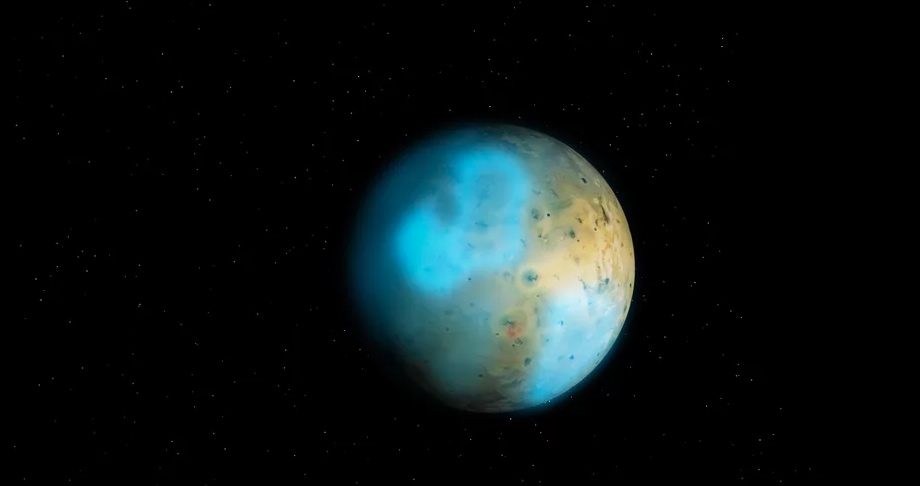

Animation of Expected Atmosphere on Io

Jupiter's moon, Io, might be expected to have a thicker atmosphere on the sunny side and thin atmosphere on the night side, with the dramatic temperature shifts causing dramatic winds. Reality, however is much different. Find out more here:.

Credit: Alexandra Angelich (NRAO/AUI/NSF); Steve Albers/NOAA; NASA/Björn Jónsson. Music: Mark Mercury.